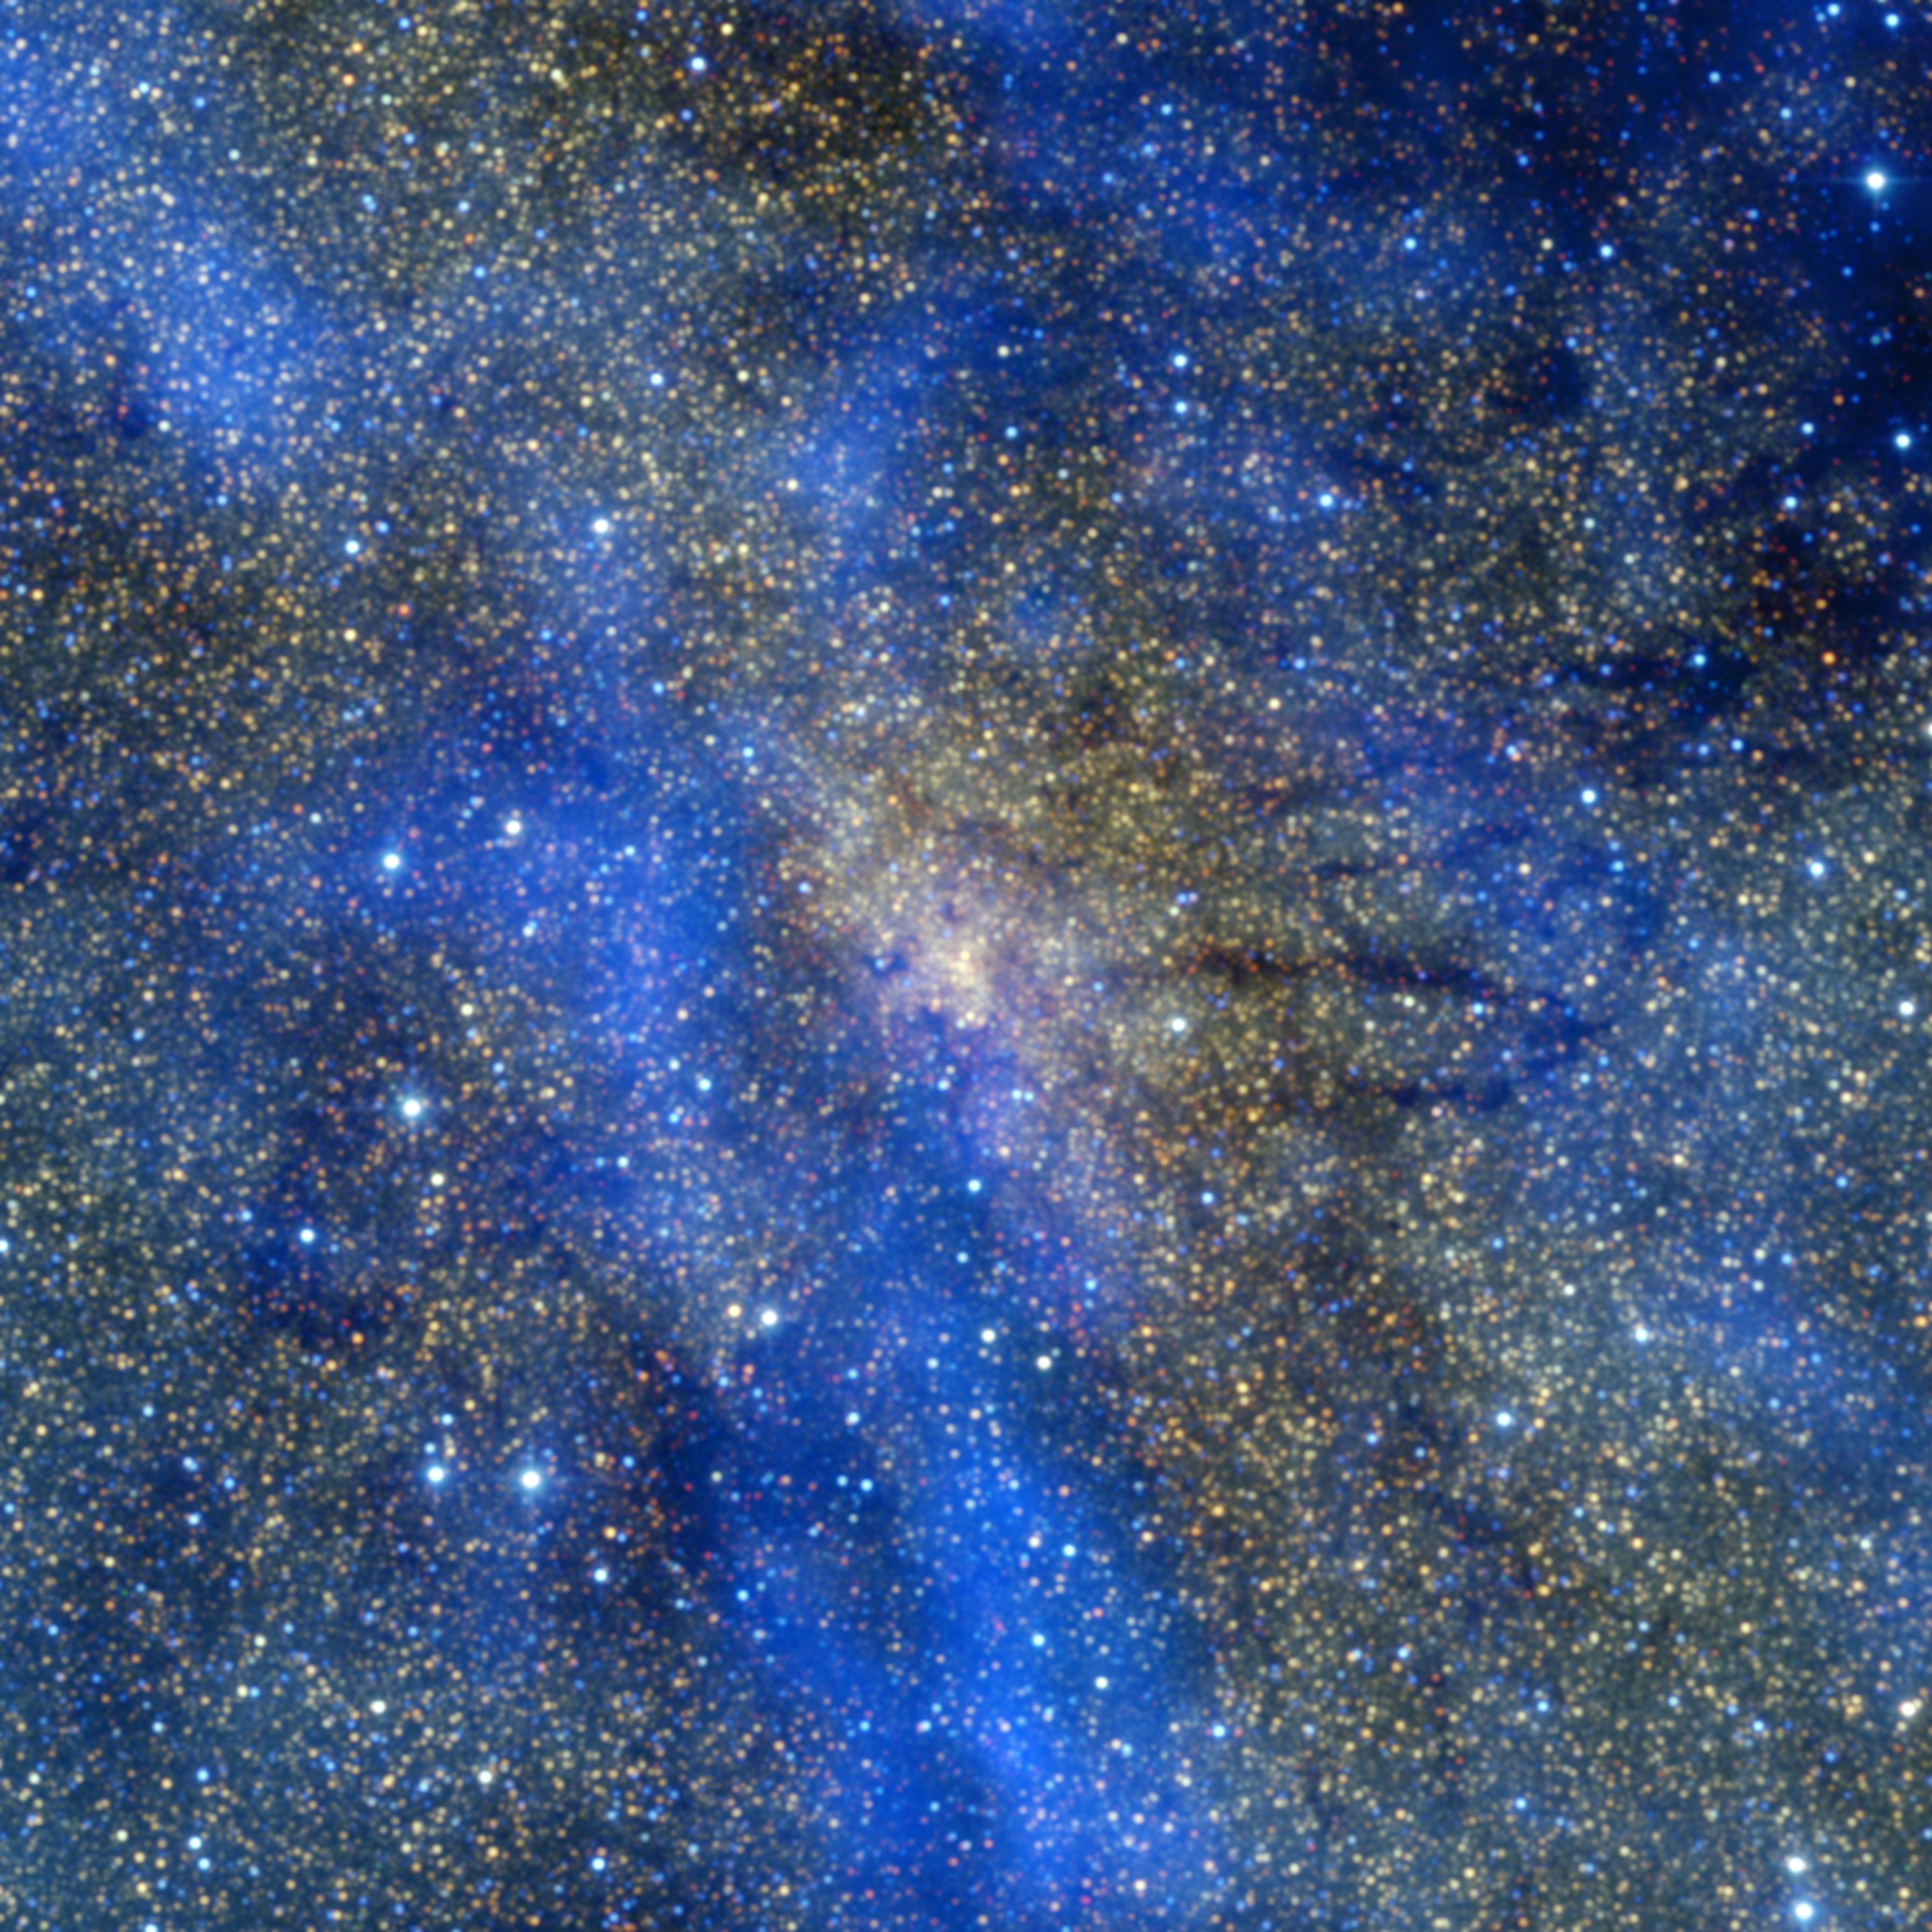

Submillimetre and infrared view of the Galactic Centre

This is a colour composite image of the central region of our Milky Way galaxy, about 26 000 light years from Earth. Giant clouds of gas and dust are shown in blue, as detected by the LABOCA instrument on the Atacama Pathfinder Experiment (APEX) telescope at submillimetre wavelengths (870 micron). The image also contains near-infrared data from the 2MASS project at K-band (in red), H-band (in green), and J-band (in blue). The image shows a region approximately 100 light-years wide.

Credit: ESO/APEX/2MASS/A. Eckart et al.